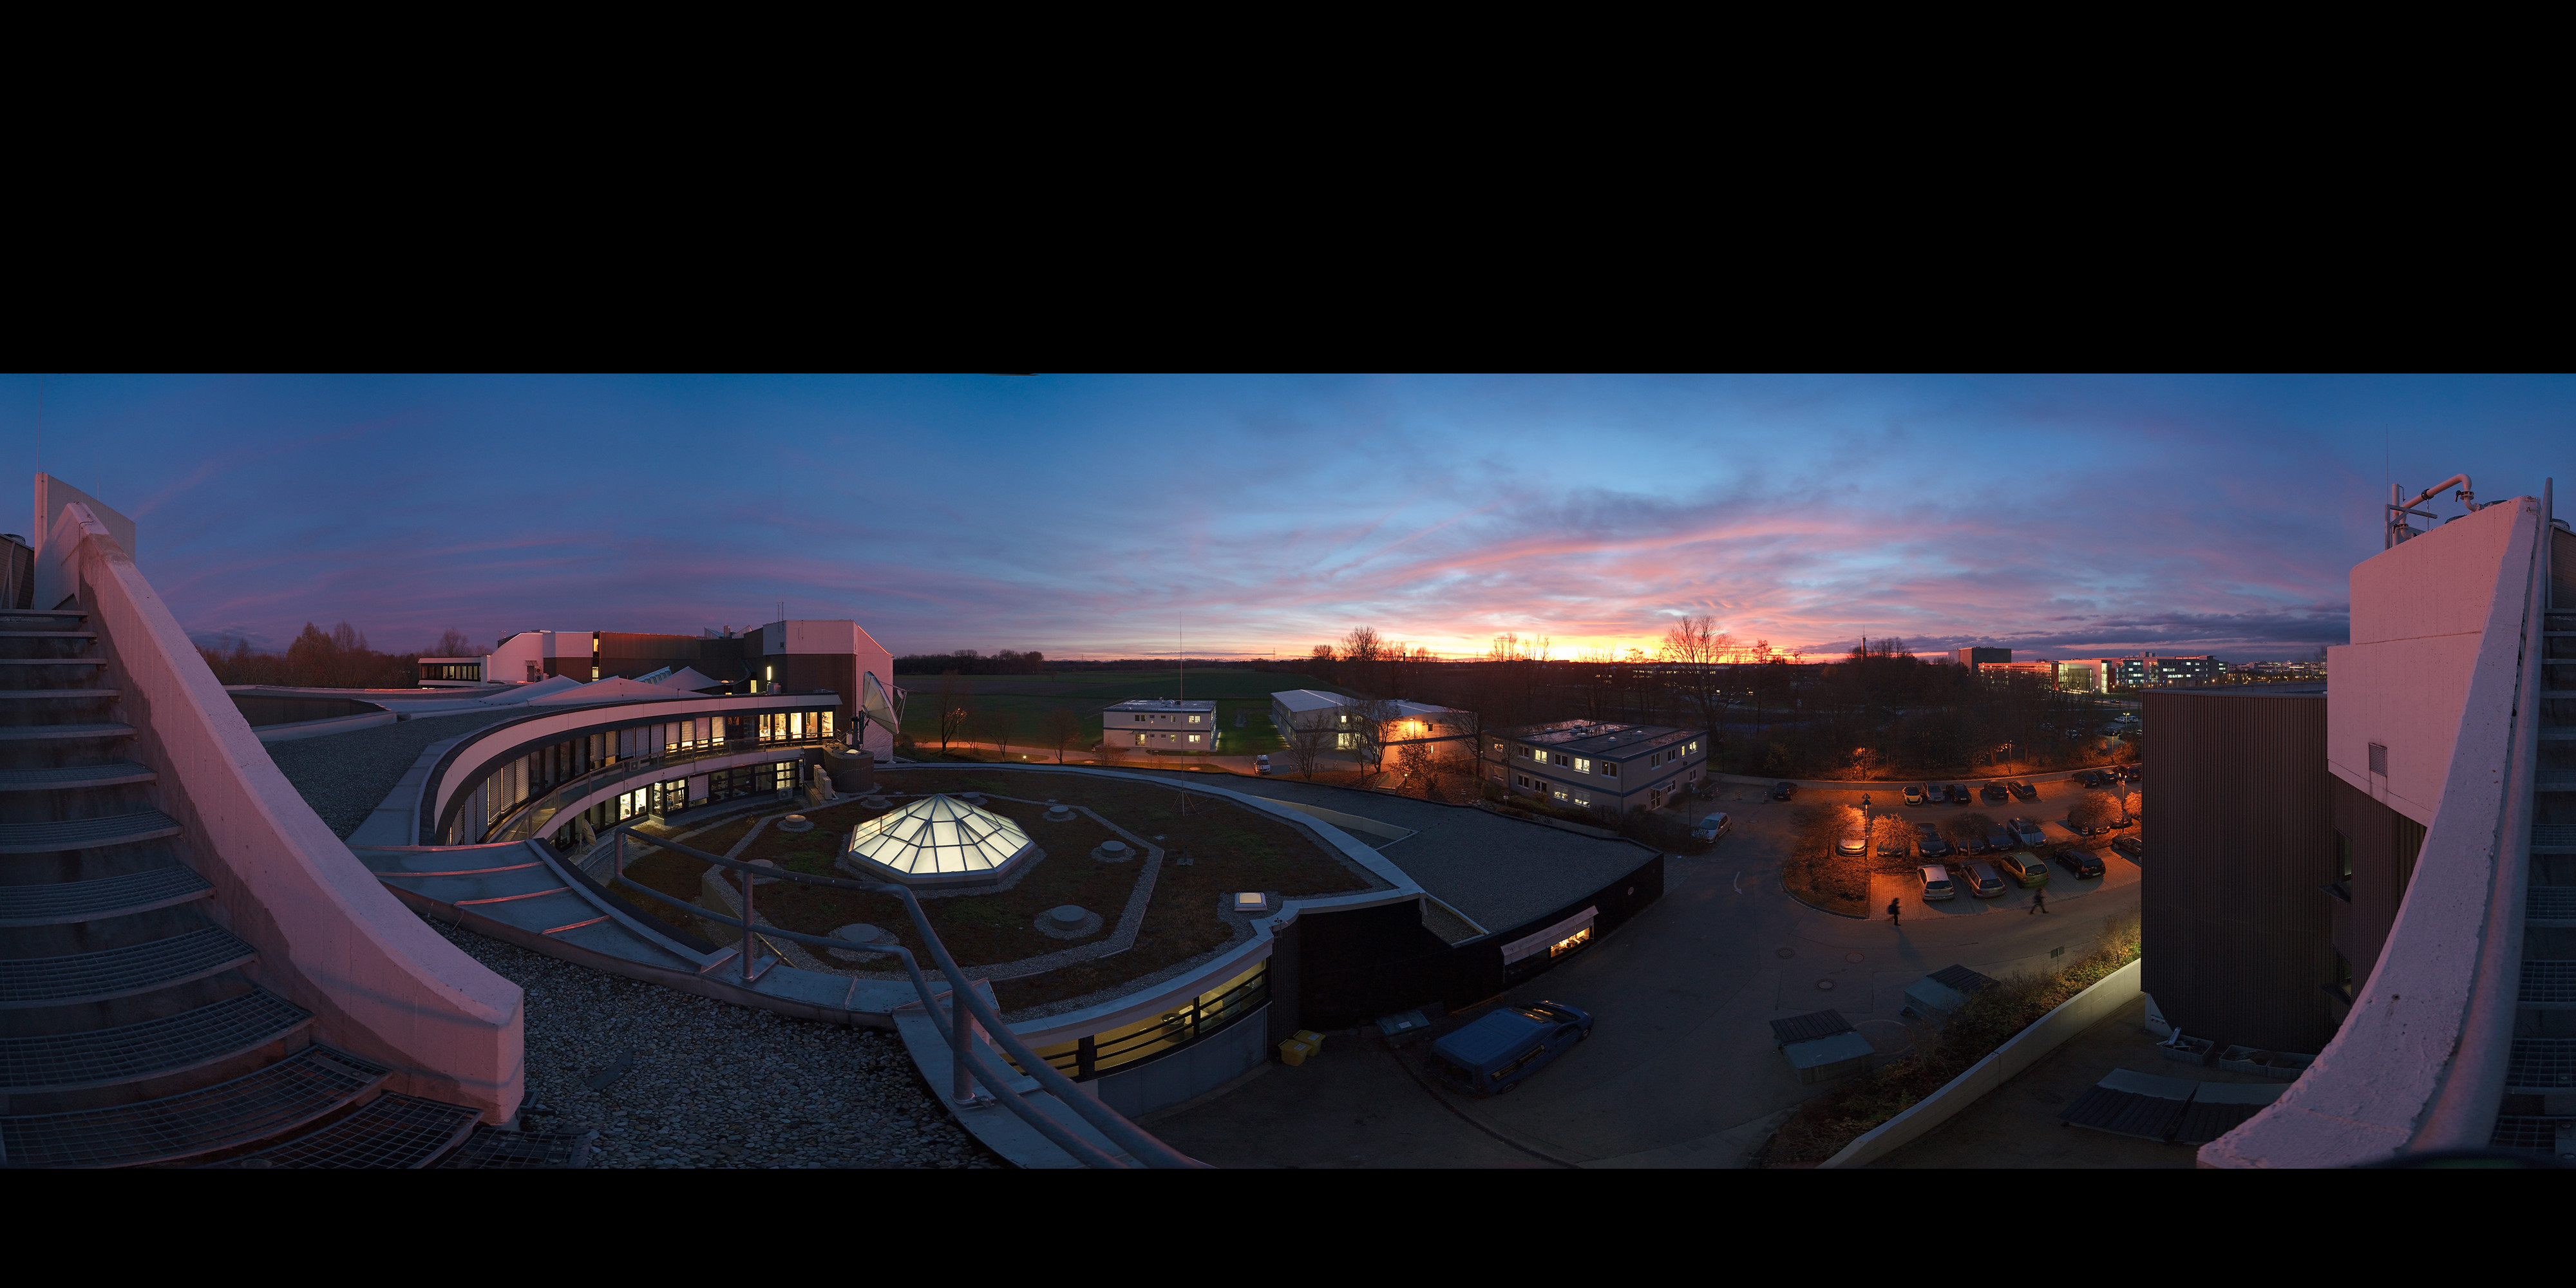

ESO Headquarters at sunset*

This panorama photograph shows the European Southern Observatory’s Headquarters in Garching, near Munich, Germany. The image shows the view from the roof of the main building just after sunset. This is the scientific, technical and administrative centre for ESO’s operations, and the base from which many astronomers conduct their research. The scientists, technicians and administrators who work here come from many different backgrounds, but all have one thing in common: a passion for astronomy.

ESO is the foremost intergovernmental astronomy organisation in Europe and the world’s most productive astronomical observatory. ESO operates telescopes at three observing sites in Chile: La Silla, Paranal and Chajnantor. In addition, Cerro Armazones, near Paranal has been selected as the site for the European Extremely Large Telescope (E-ELT).

ESO provides state-of-the-art research facilities to astronomers and is supported by Austria, Belgium, Brazil, Czechia, Denmark, Finland, France, Germany, Italy, the Netherlands, Portugal, Spain, Sweden, Switzerland and the United Kingdom. The ESO Headquarters reflects this multicultural spirit of cooperation and is the workplace for astronomers from around the globe.

This image is available as a mounted image in the ESOshop.

Enjoy also our exciting Virtual Tours.

#L

Credit: ESO/H. Heyer